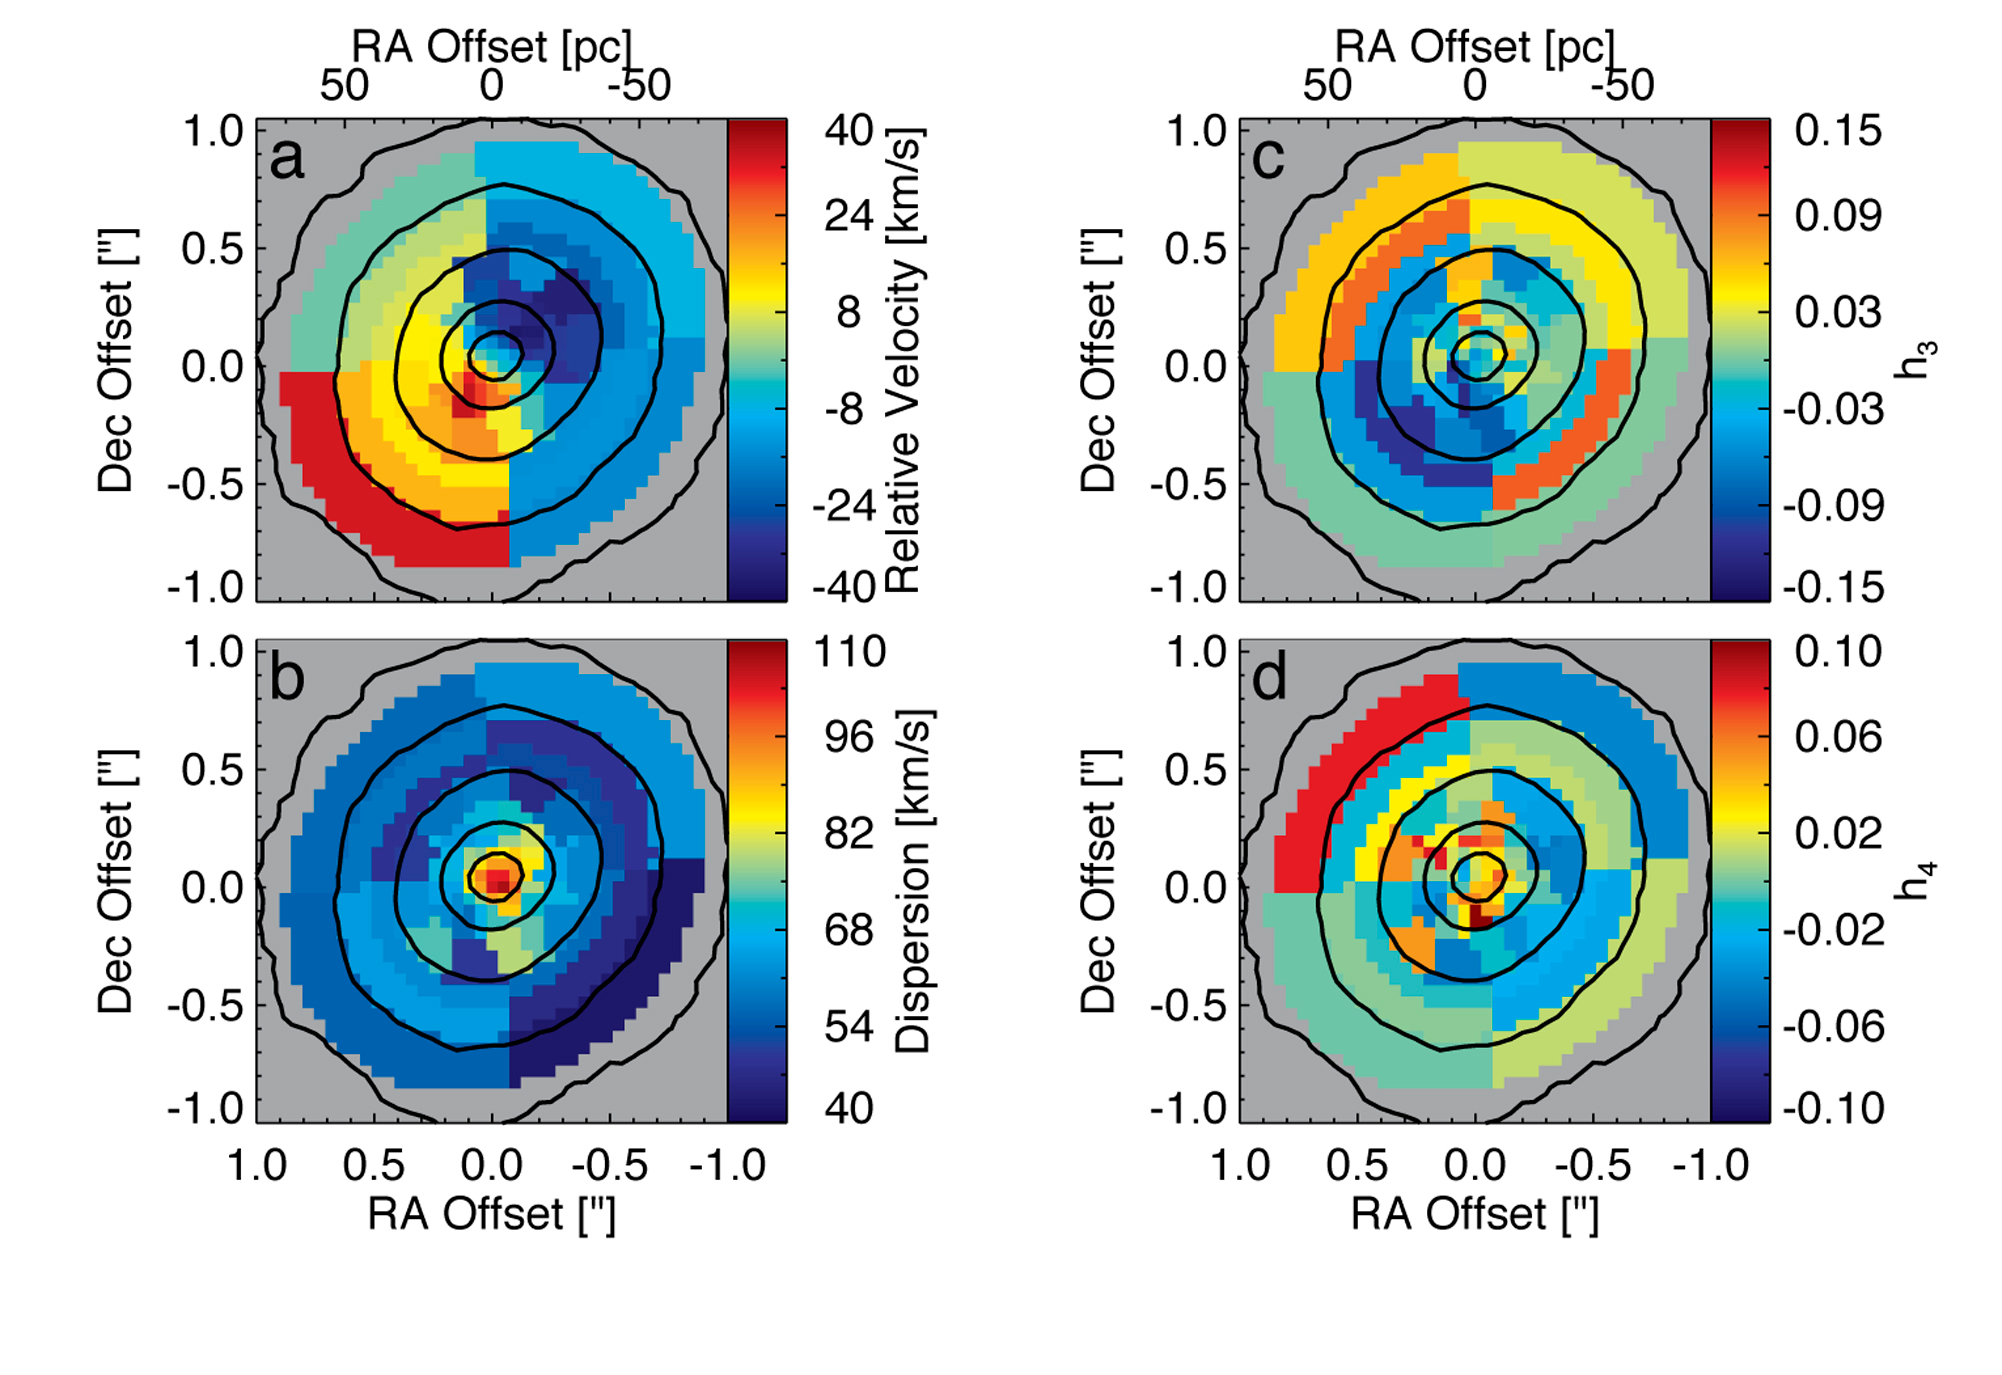

Smallest Known Galaxy with a Supermassive Black Hole

Stellar Kinematic Maps of M60-UCD1 showing clear rotation and a dispersion peak. Panels a and b show the measured radial velocities (bulk motions towards & away from us) and velocity dispersions (random motions) of the stars in M60-UCD1 with typical errors of 6 km/s. Black contours show isophotes in the K band stellar continuum. Kinematics are determined in each individual pixel near the center, but at larger radii the data were binned to increase signal-tonoise and enable kinematic measurements. Panels b and c show the best fit dynamical model; a black hole is required to replicate the central dispersion peak.

Credit: NOIRLab